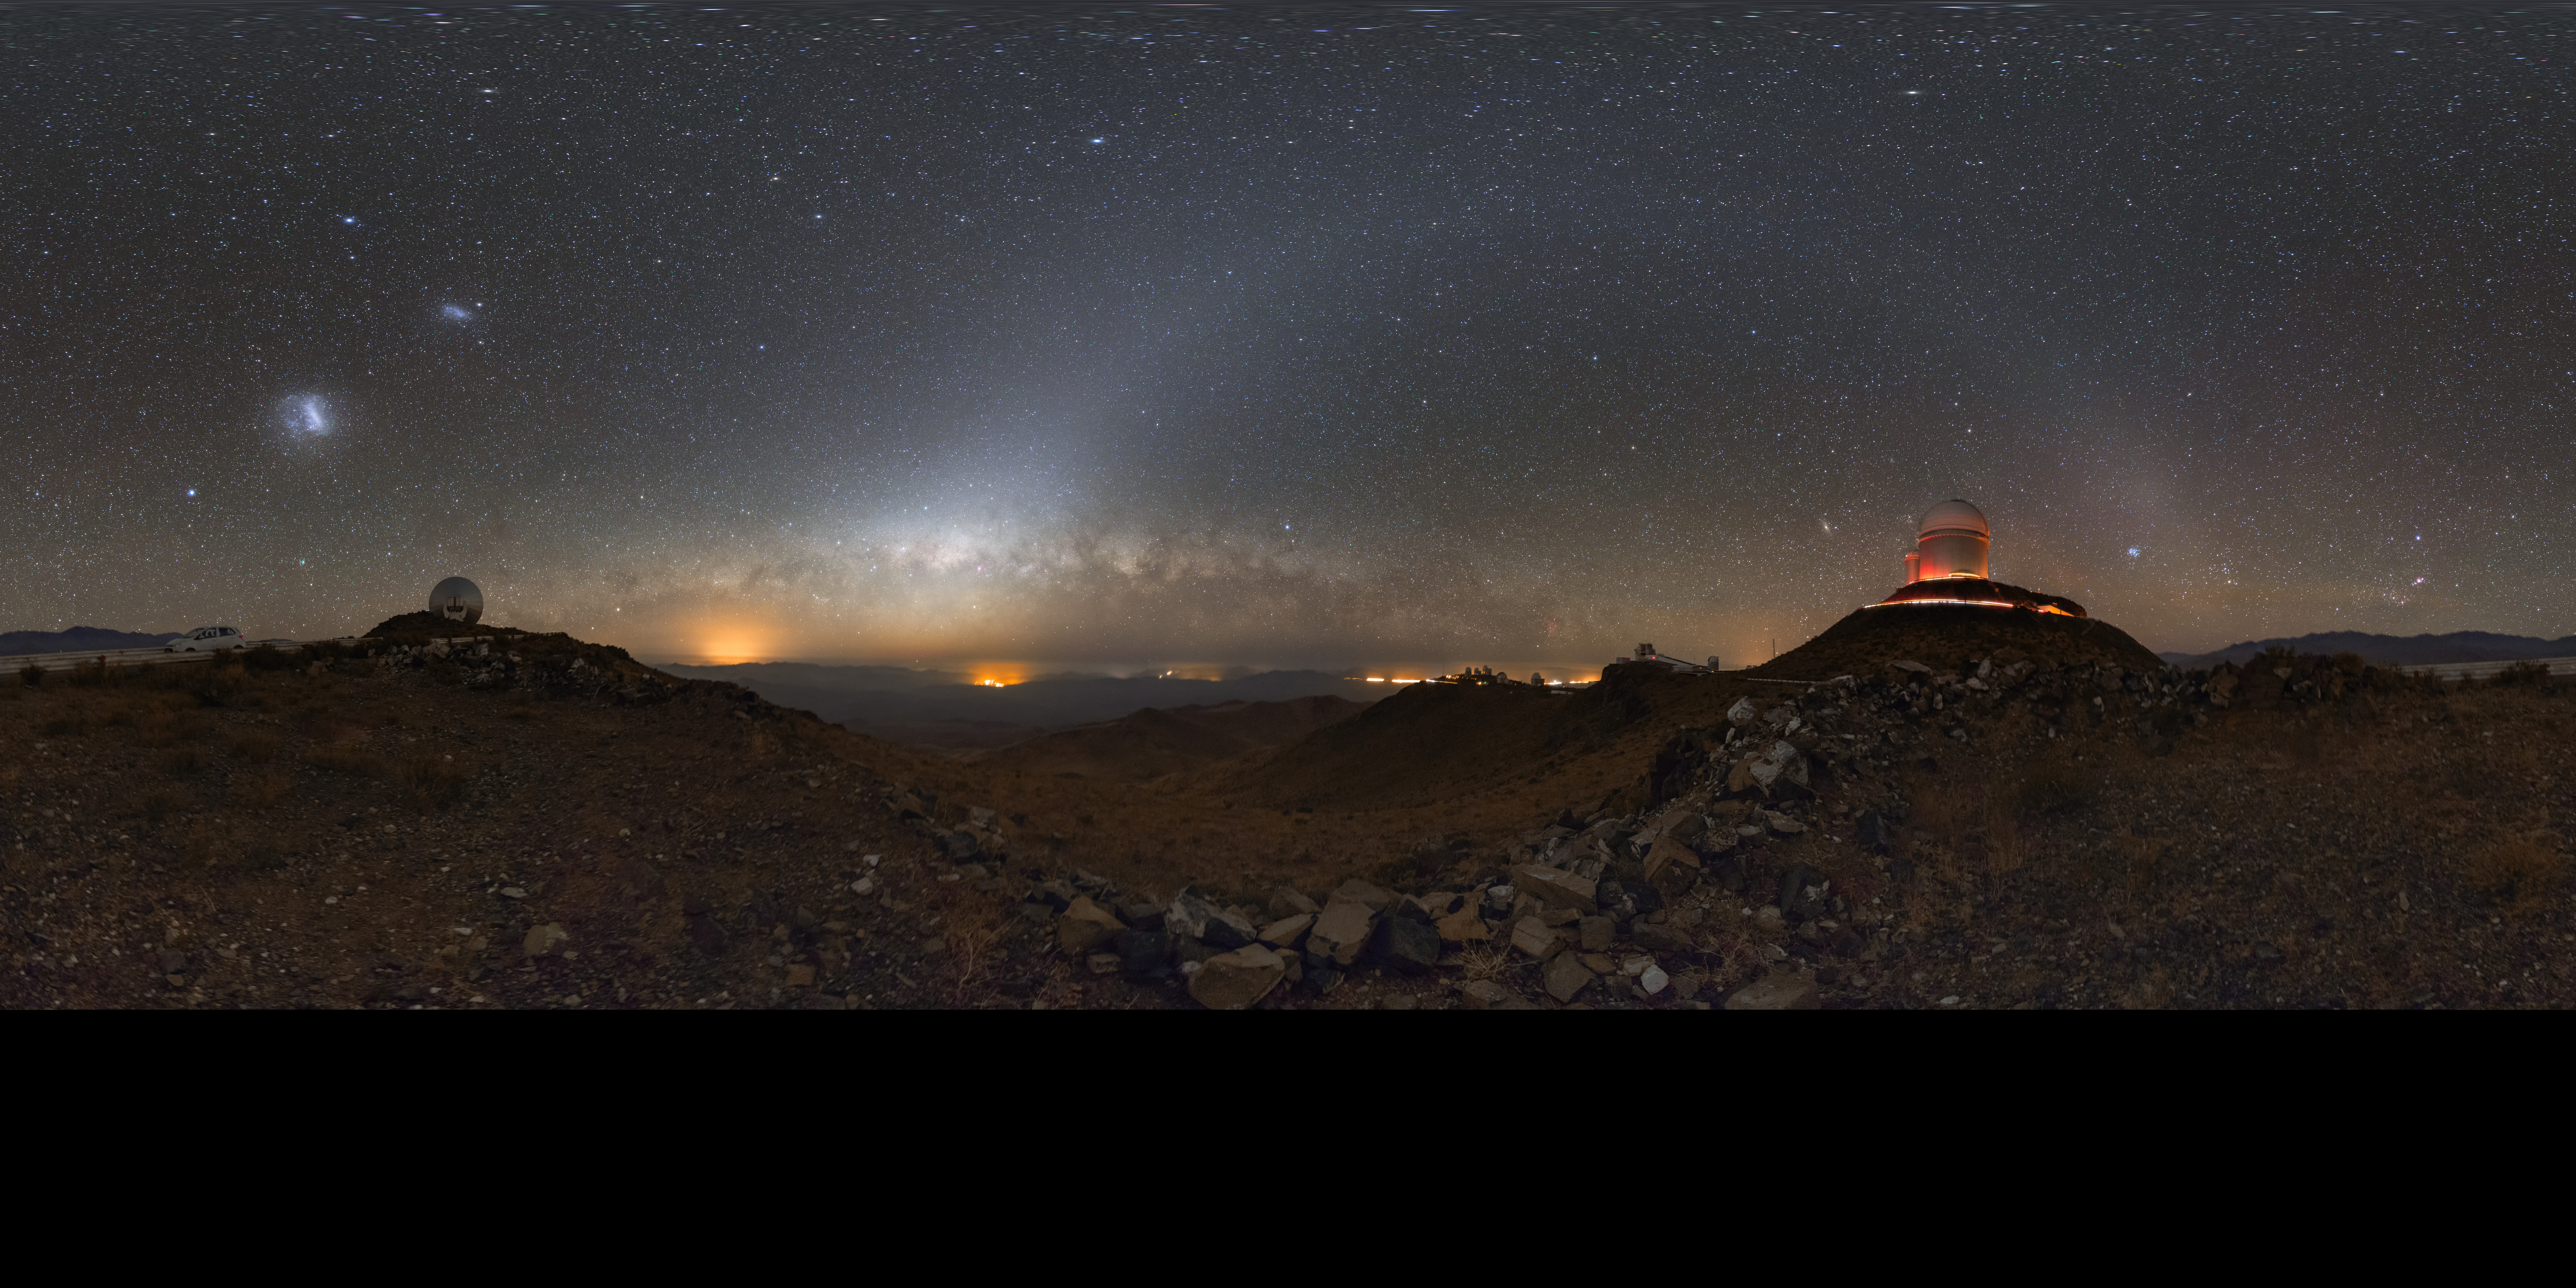

360° view of La Silla Observatory

This full 360° view of La Silla Observatory showcases the mountaintop telescopes in all their glory. The telescopes are silhouetted against a starry background, with the Milky Way visible close to the horizon, the column and band of the zodiacal light across the sky, and the Magellanic Clouds rising higher in the sky.

La Silla was built in 1969 as ESO's very first observatory, at which point it became the largest astronomical observatory of its time, leading Europe to the frontline of astronomical research. Since then, it has led to an enormous number of scientific discoveries, including several "firsts".

This deep sky view was achieved using the Vixen Polarie mount.

Credit: P. Horálek/ESO